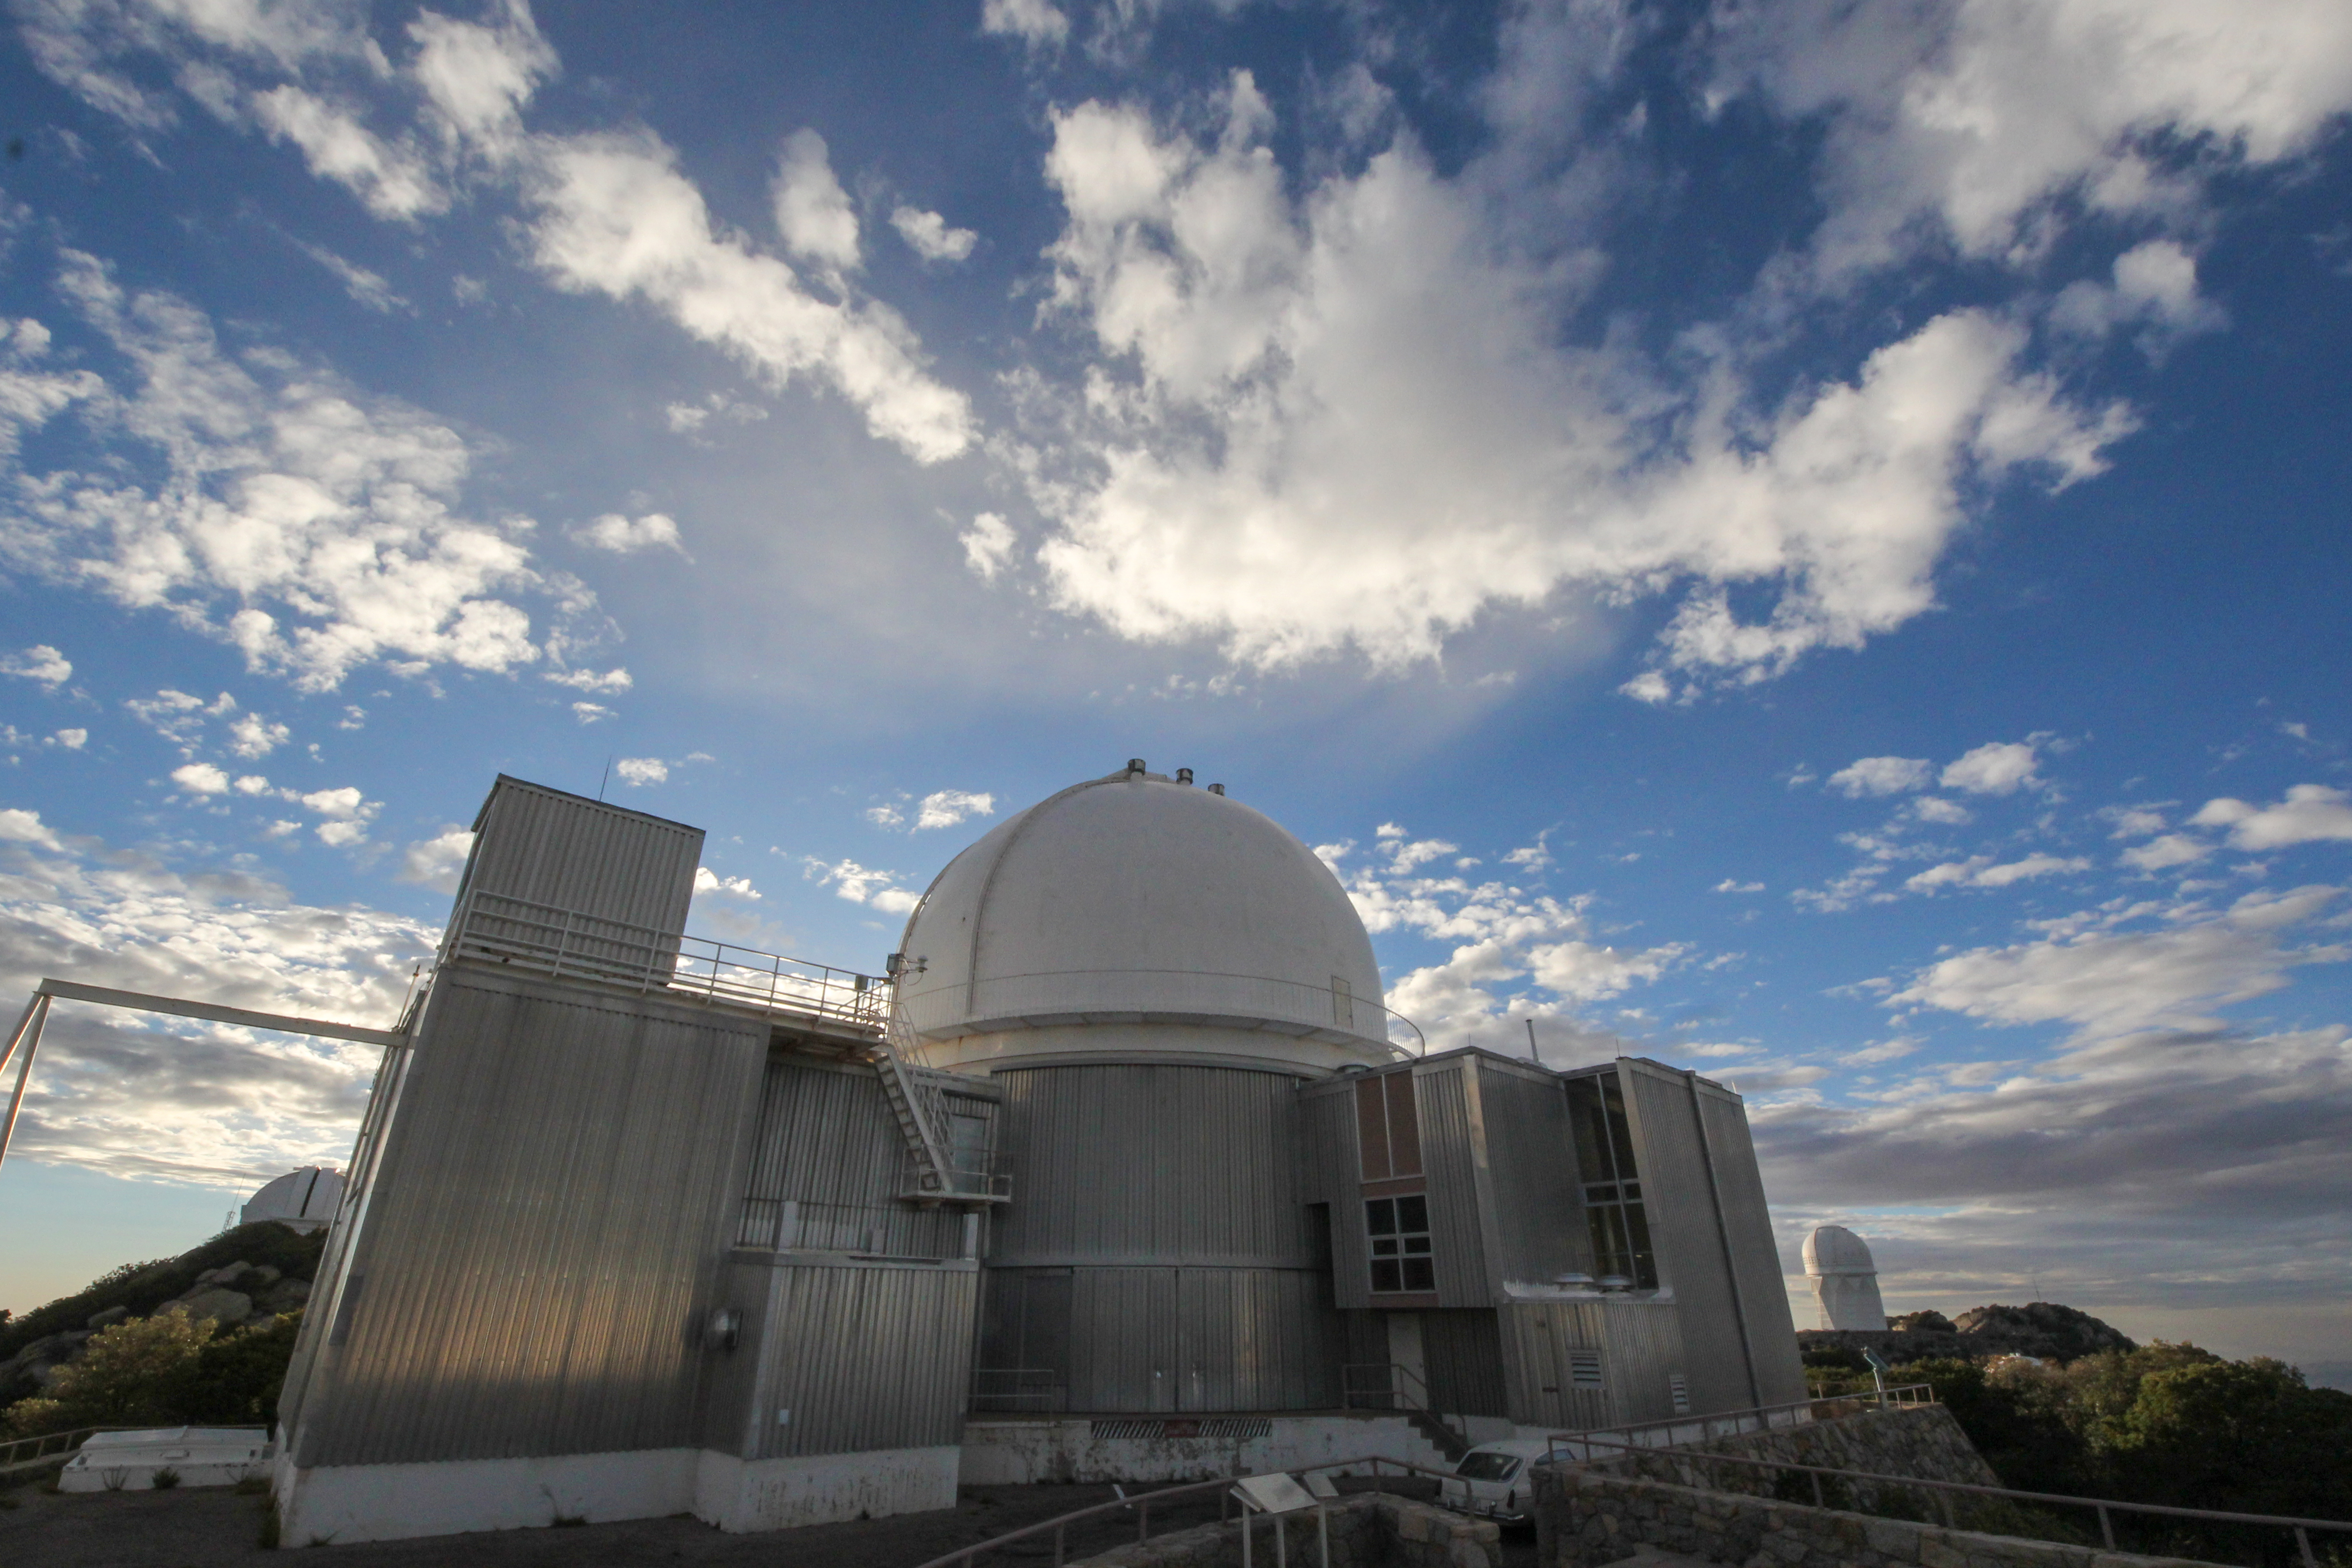

KPNO 2.1-meter Telescope

KPNO 2.1-meter Telescope at Kitt Peak National Observatory, AZ.

Credit: KPNO/NOIRLab/NSF/AURA/P. Marenfeld